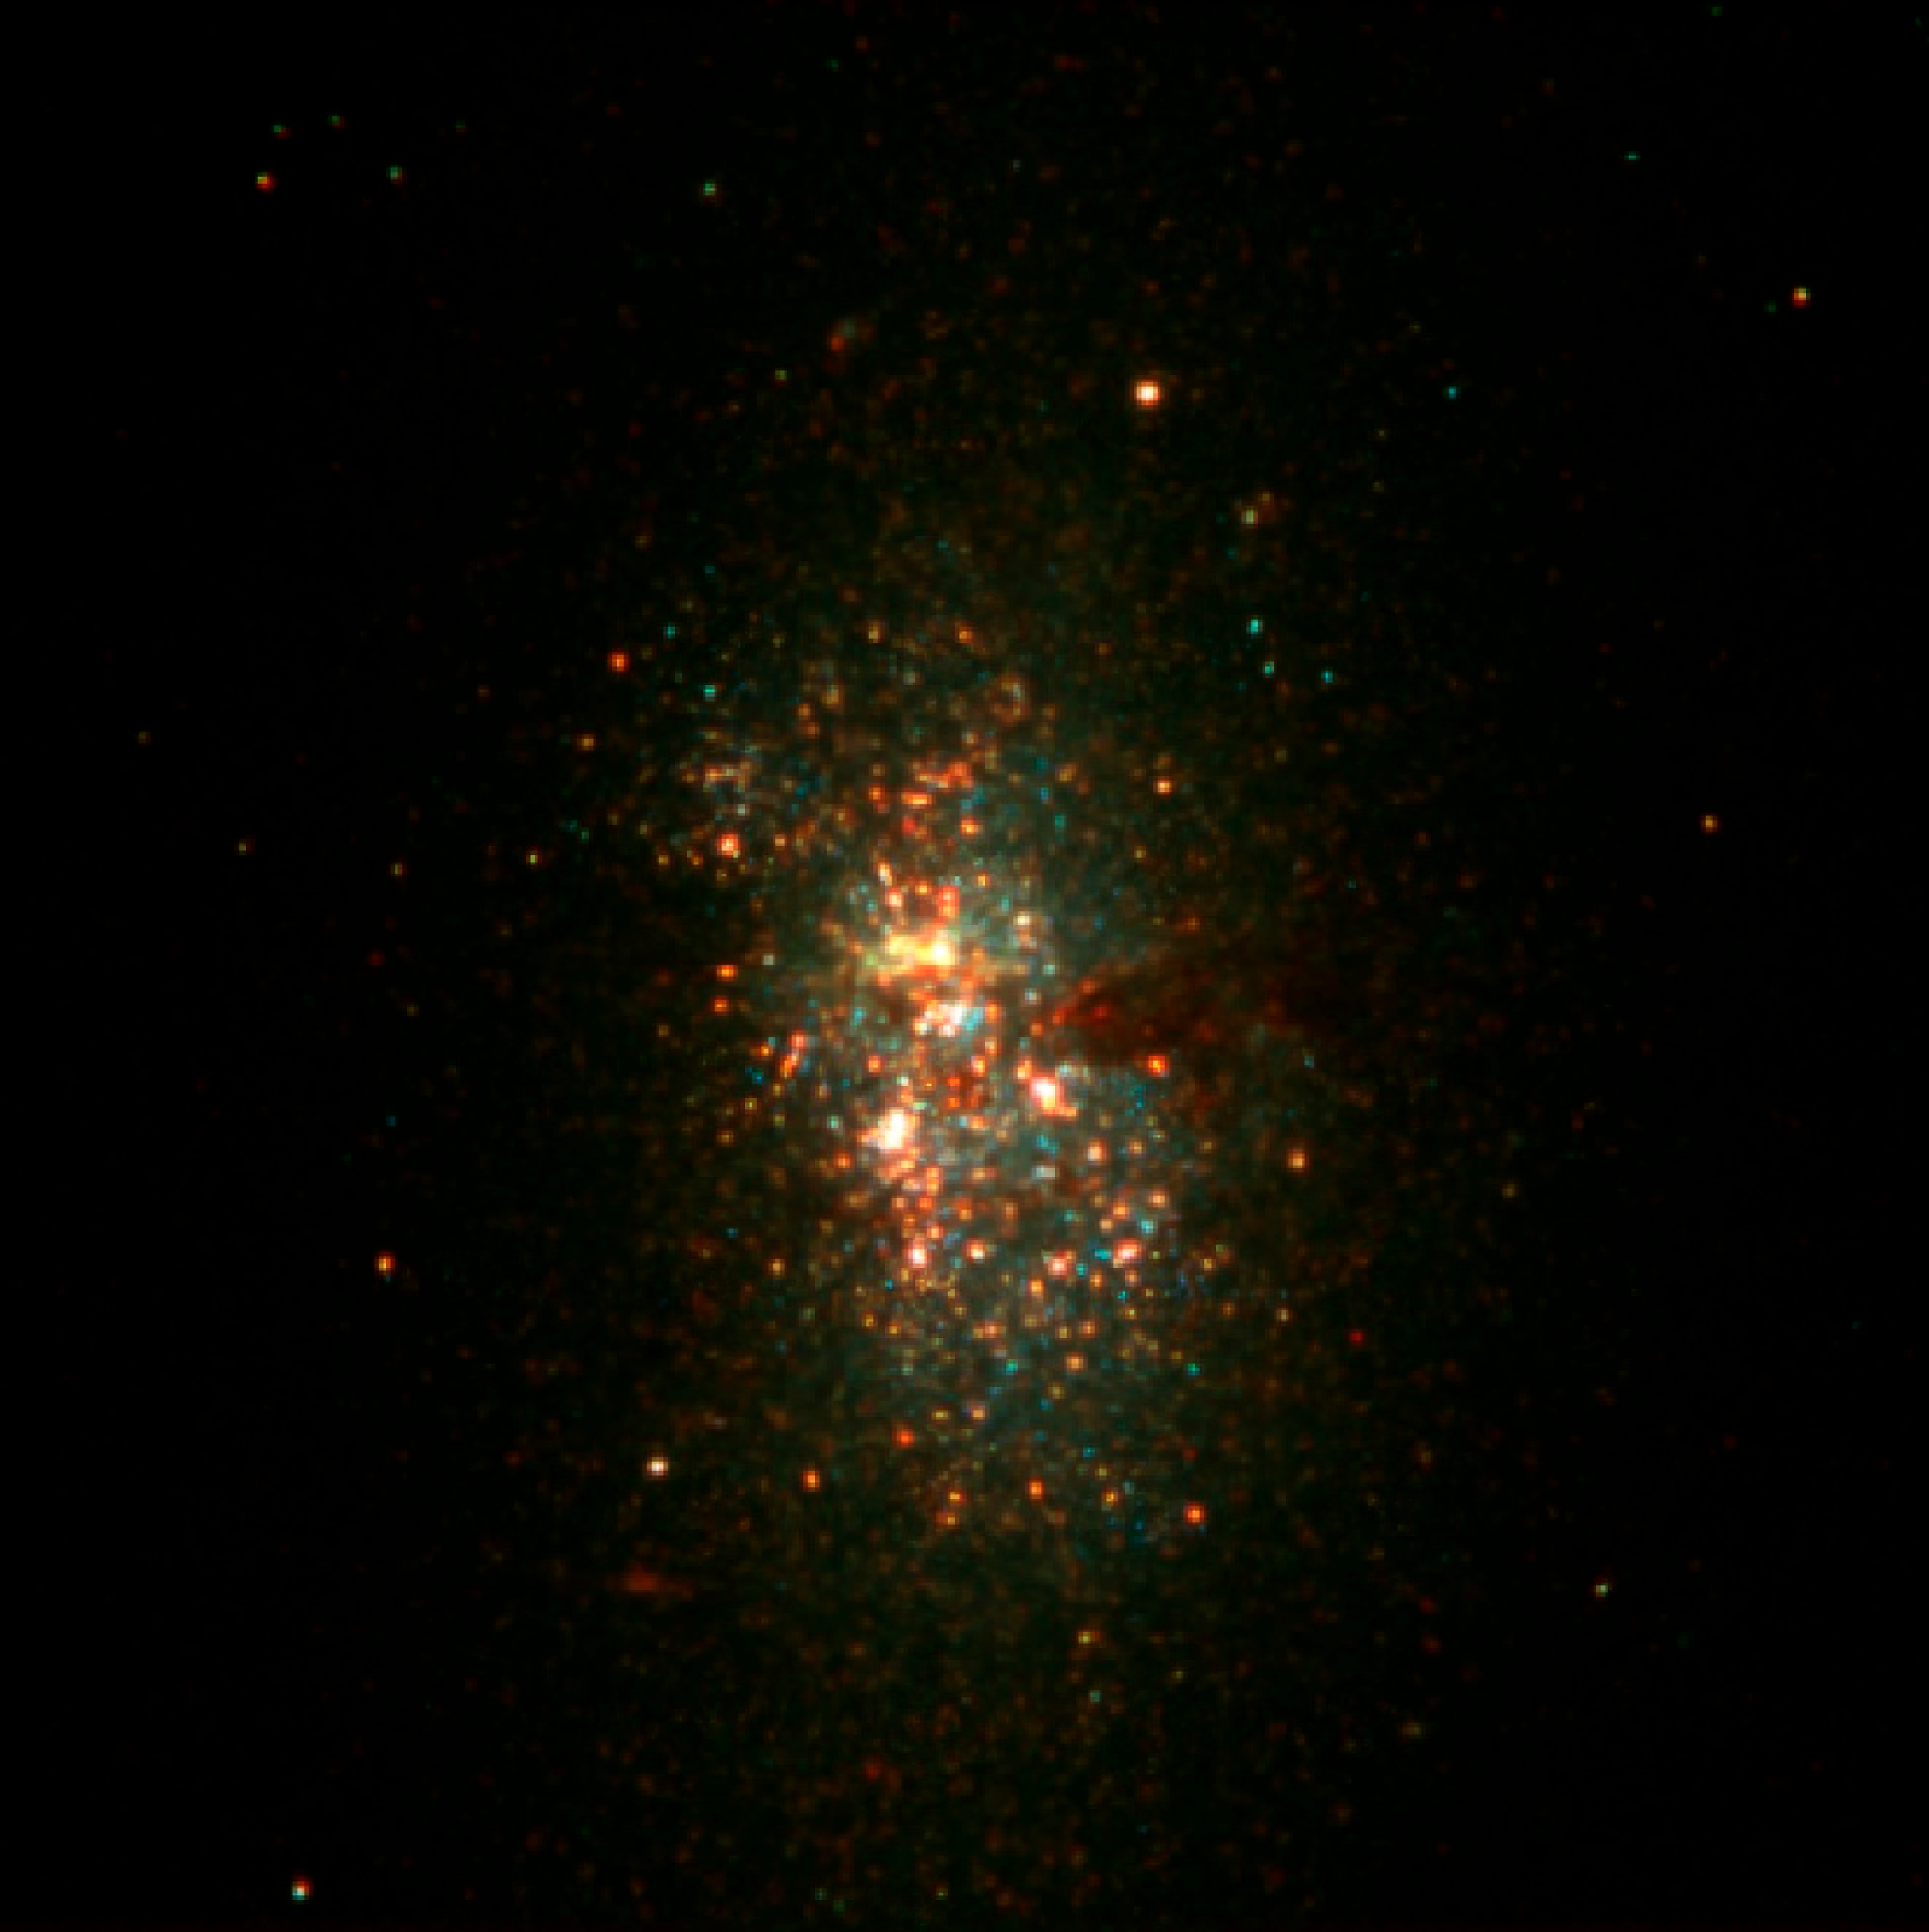

Big stellar cluster in the blue dwarf galaxy NGC 5253

Composite colour-coded image of the small starburst galaxy NGC 5253, at a distance of 11 million light-years. It is based on one near-infrared image (in the K-band at wavelength 2.16 μm; here coded red) obtained with the ESO Very Large Telescope (VLT) and two images in the visual spectral region (V- (0.55 μm) and I-bands (0.79 μm), here blue and green, respectively) with the NASA/ESA Hubble Space Telescope (HST). The image covers 80 x 80 square arcseconds on the sky. North is up and East is to the left.

Credit: ESO